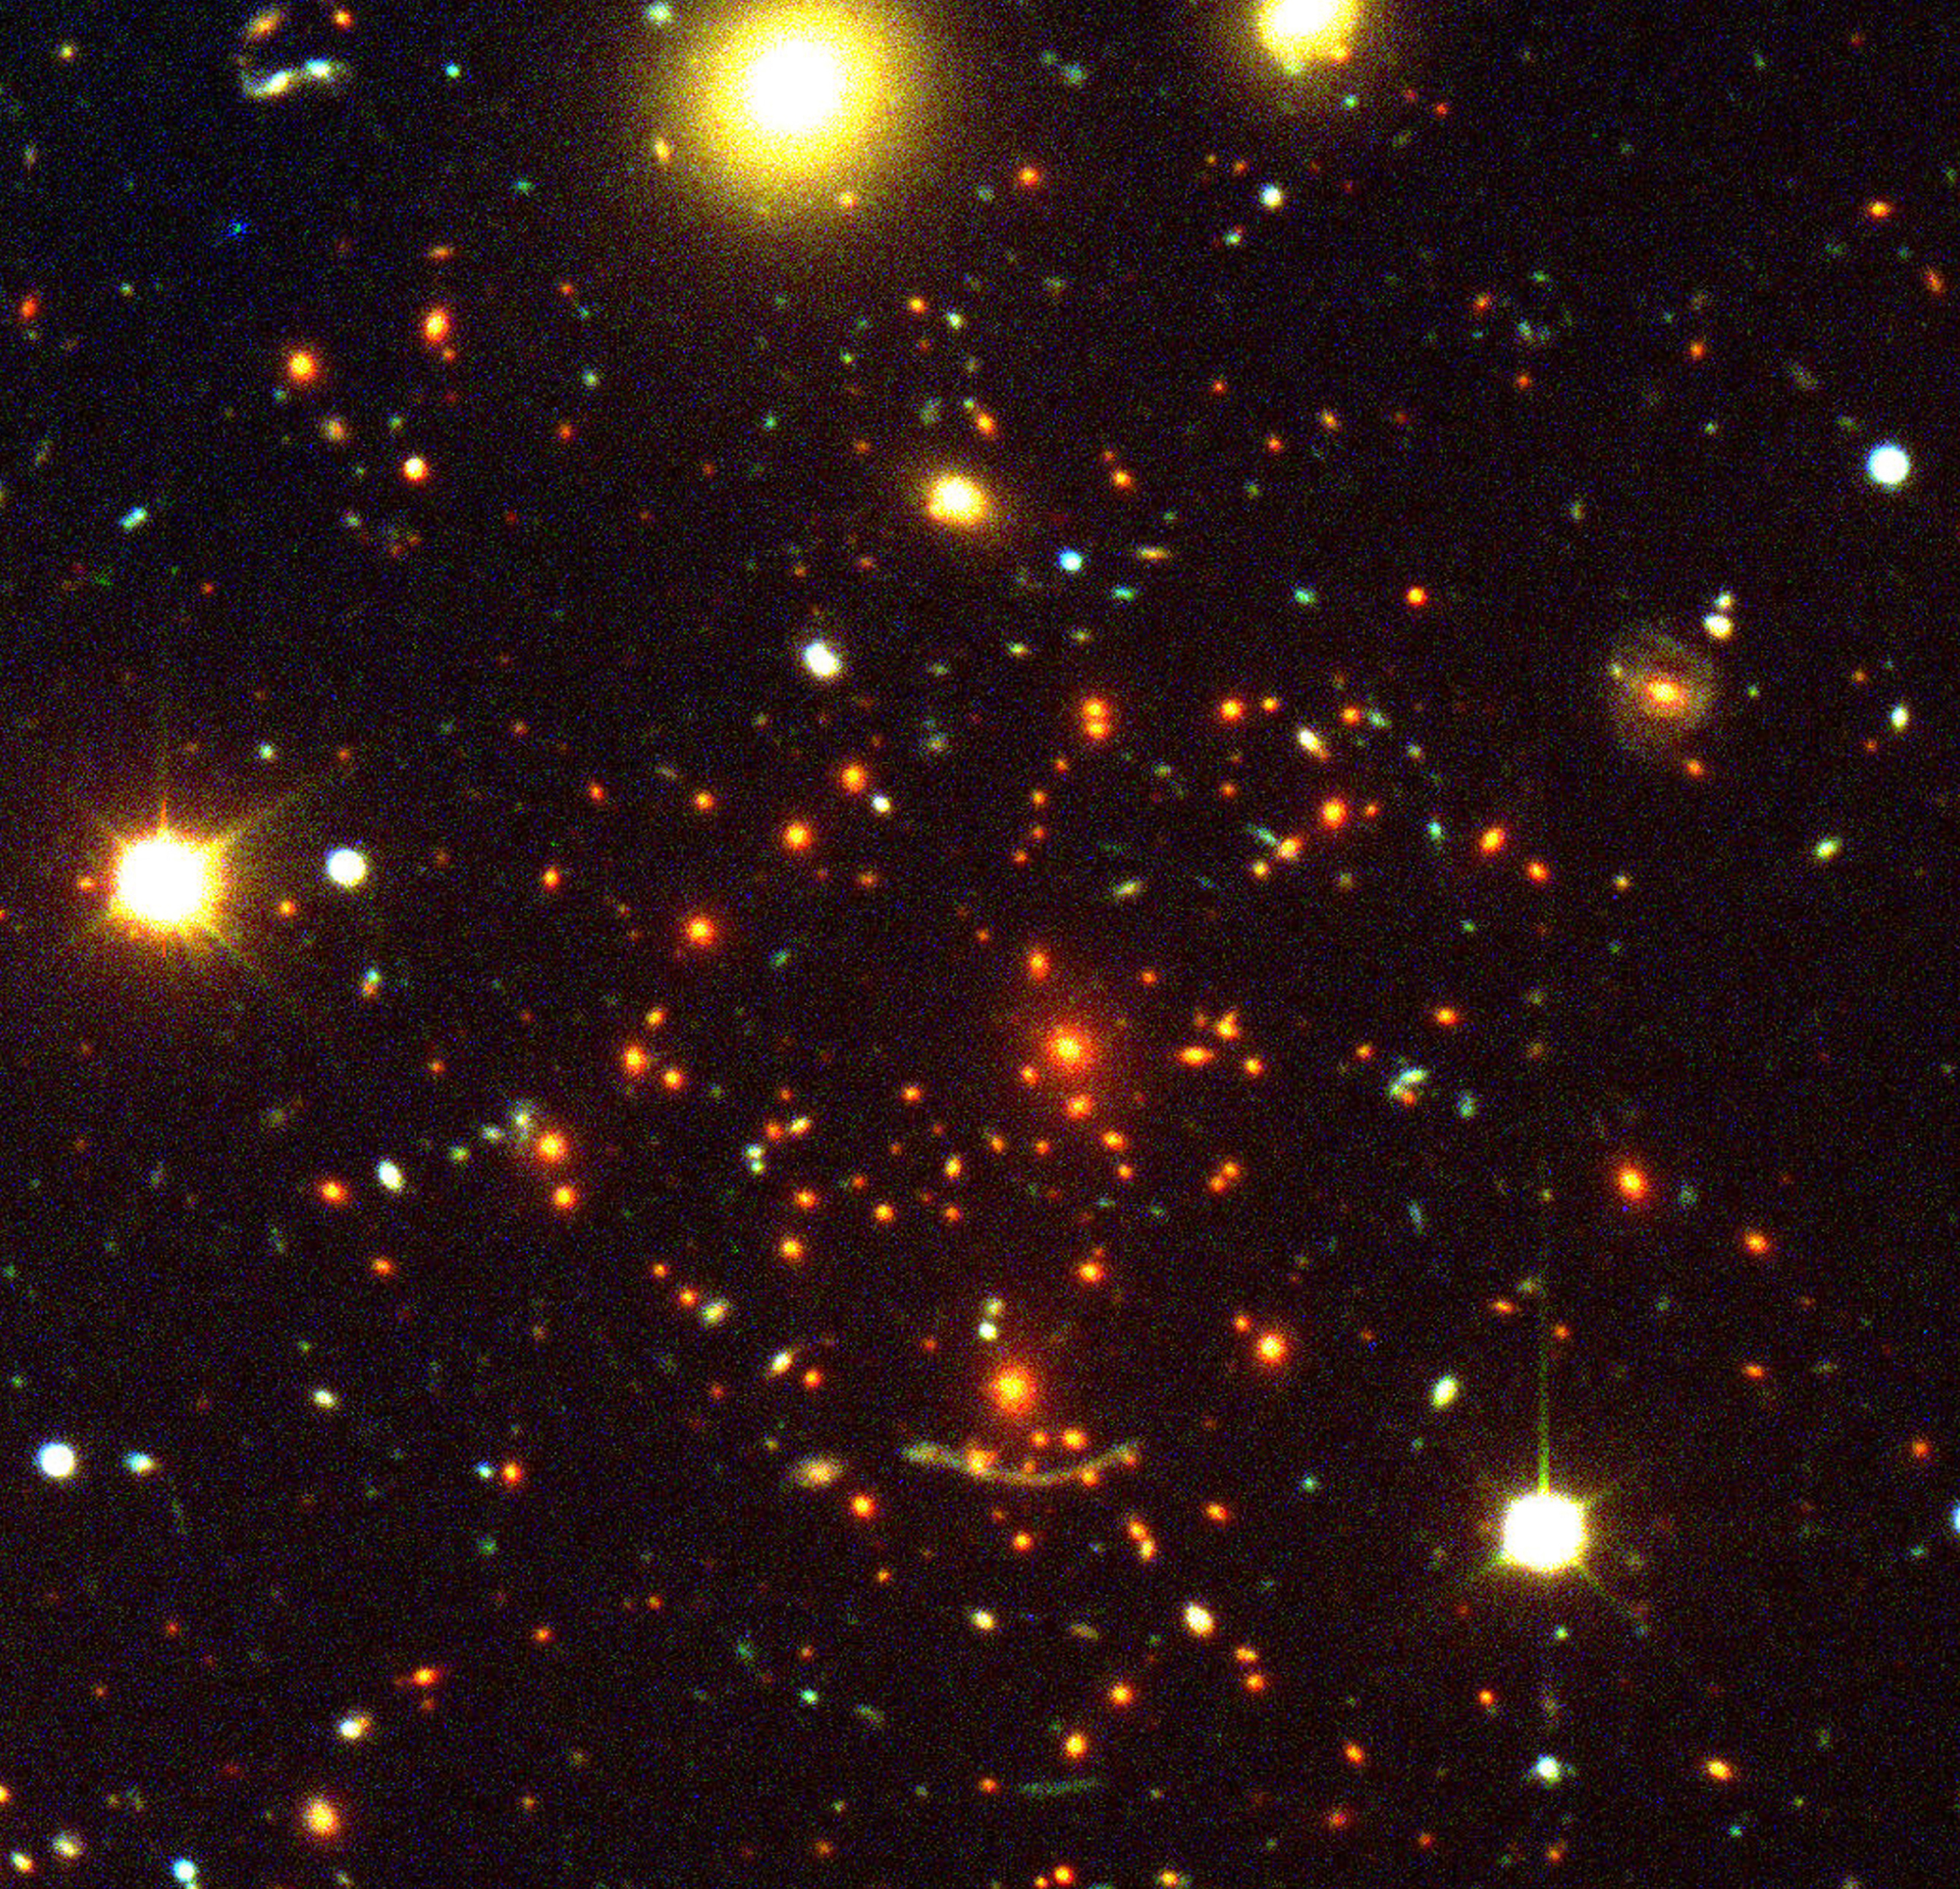

Galaxy cluster Abell 370

This is a composite colour image of the Abell 370 cluster of galaxies. The light of a very distant object is deformed by the foreground cluster. Abell 370, at the center of the photo, contains a large number of galaxies — most of them are ellipticals. The two brightest red galaxies slightly above the gravitational arc are the most massive in the cluster and give an important contribution to the lensing event.

Credit: ESO